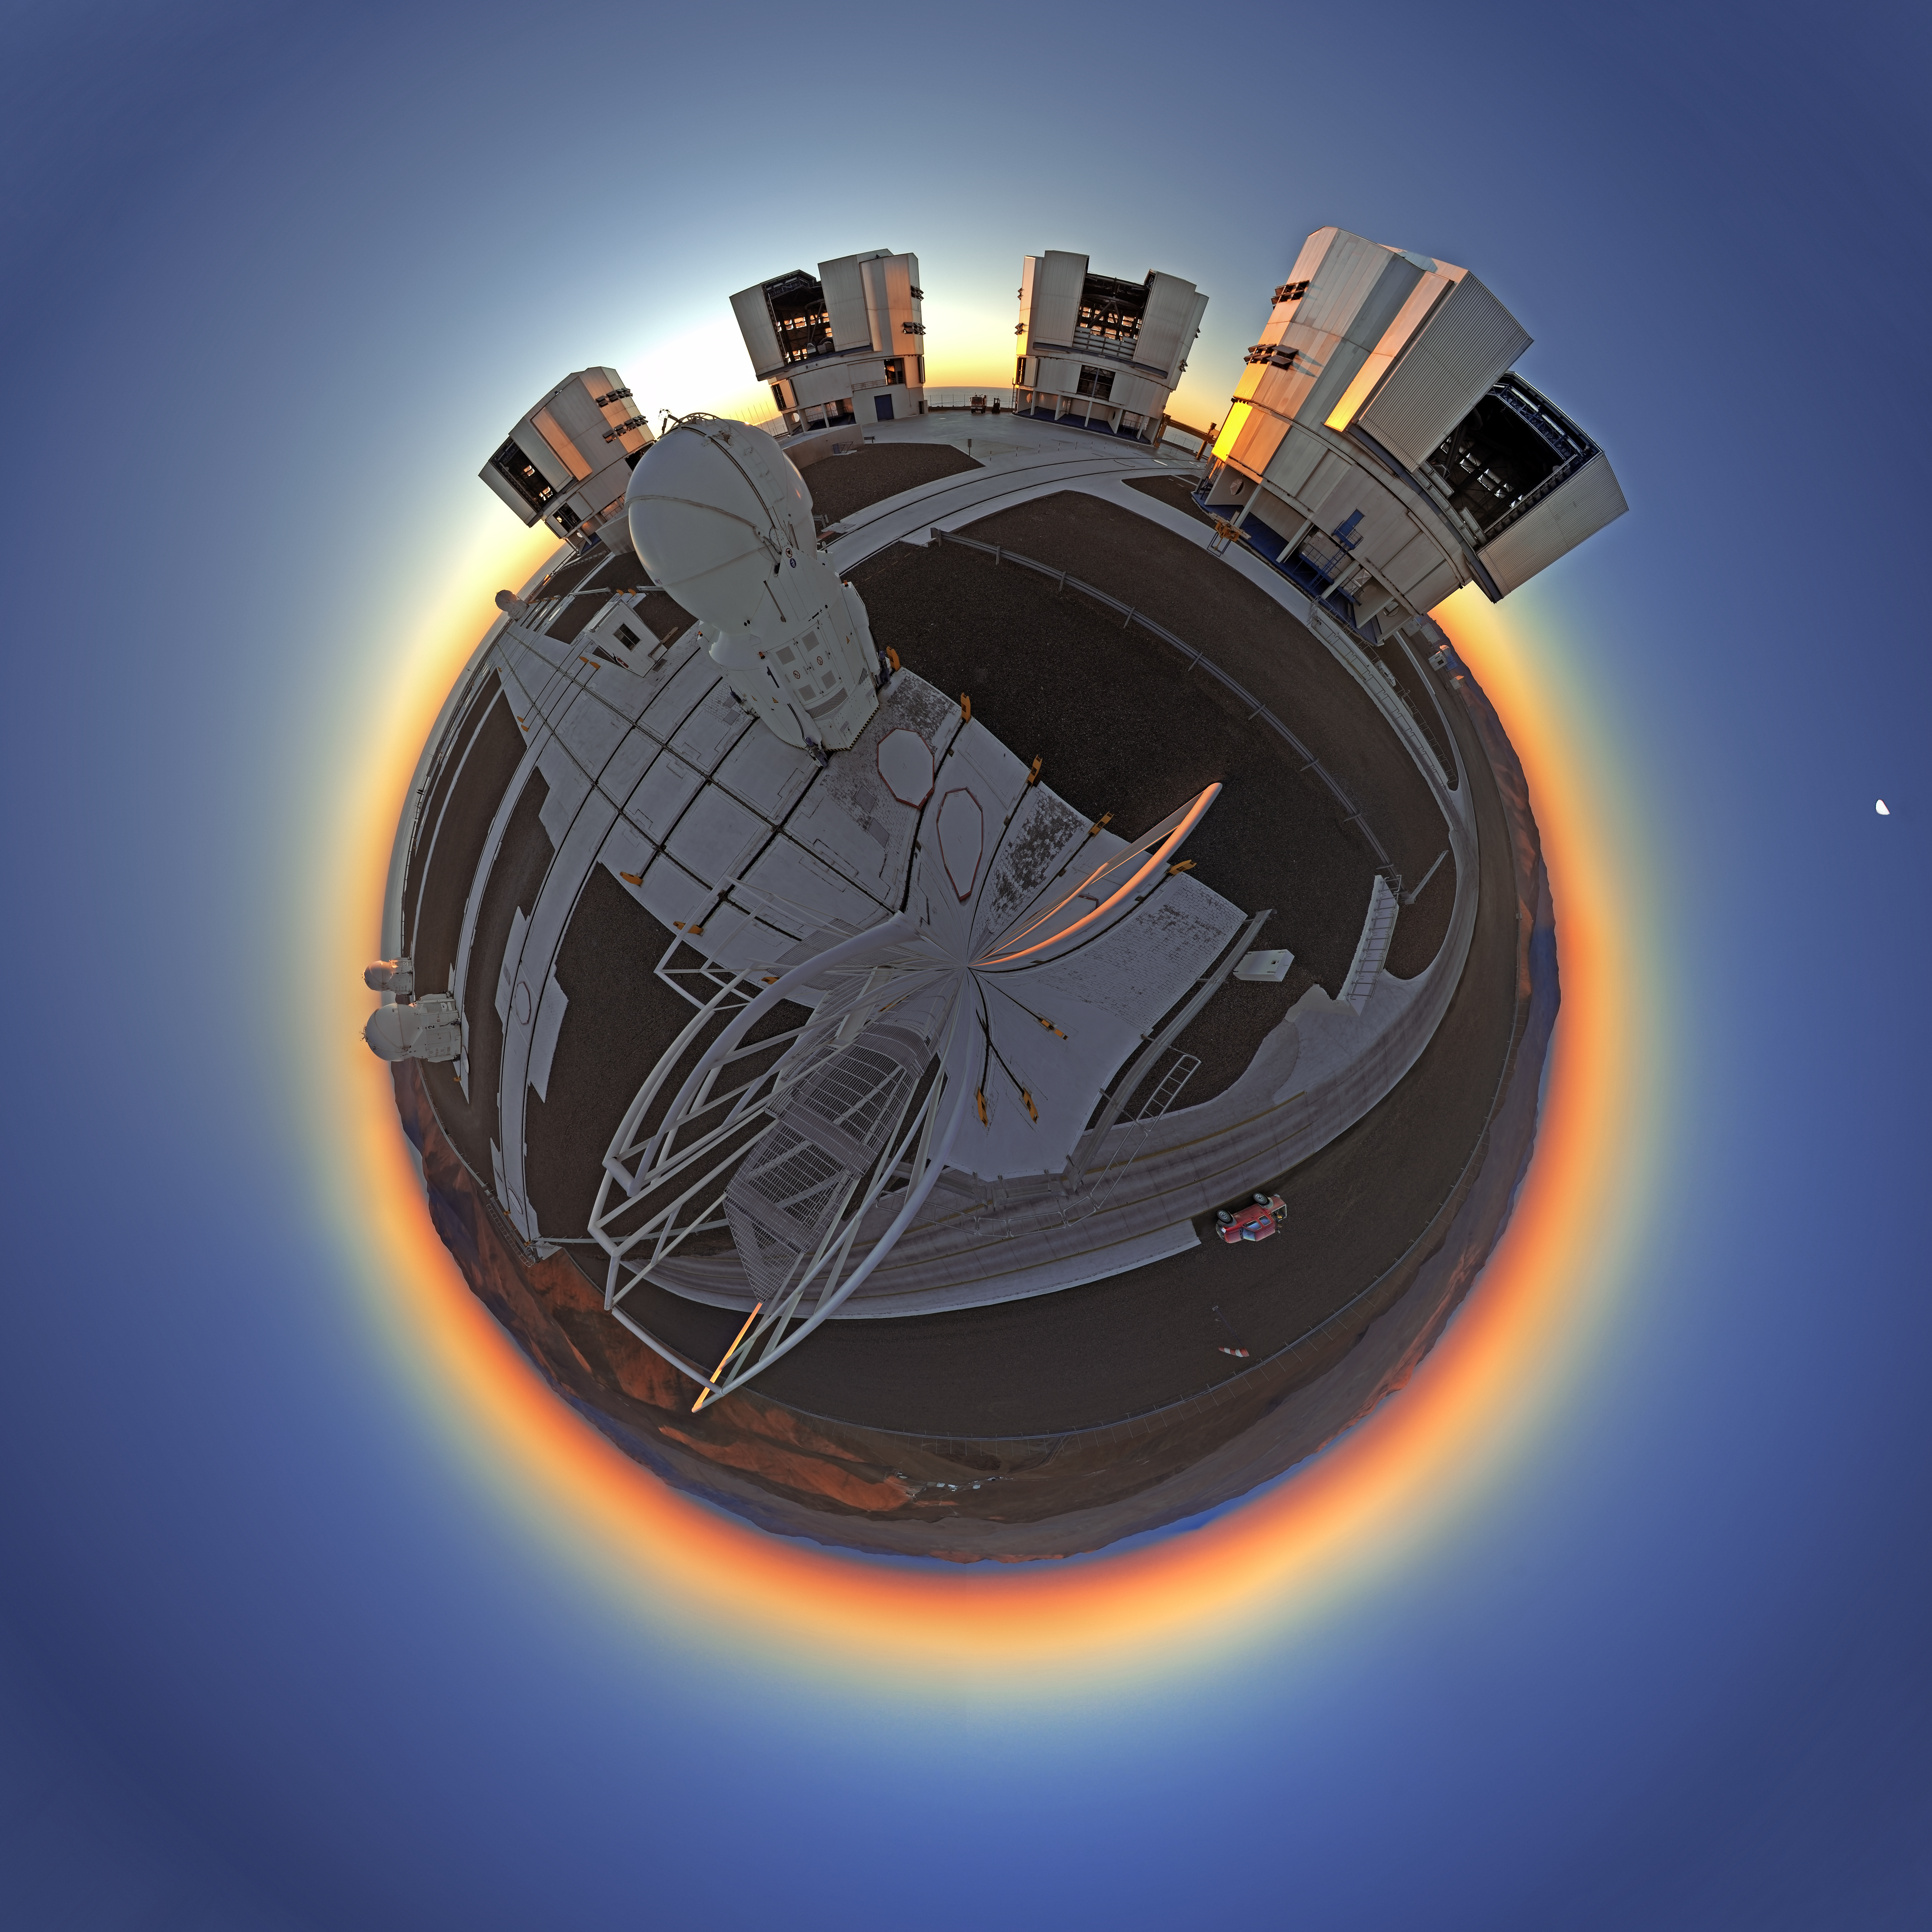

360° panorama of the VLT platform

Extraordinary 360° panorama view of the VLT platform, taken at sunset. The planet Venus is clearly visible as a bright dot on the right side of the image. The ESO Very Large Telescope (VLT) is composed of four 8.2-metre Unite Telescopes (UTs), plus four 1.8-metre Auxiliary Telescopes (ATs). While each UT hosts two or three different highly specialised instruments and can either work individually, or in a combined mode using interferometry, the ATs are entirely dedicated to interferometric observations. Interferometry allows the astronomers to see details up to 25 times finer than with the individual telescopes. The configuration of the ATs can be changed across the platform by moving them on rails between 30 different observing positions. The VLT is located at 2600 metres altitude, on Cerro Paranal, in the II Region of Chile. This remote area of the Atacama Desert is one of the driest places on Earth and an excellent site for ground-based astronomy. This photograph was taken by ESO Photo Ambassador Serge Brunier. An amazing 360° interactive virtual tour is also available. Links: ESO Photo Ambassadors webpage. Virtual tours.

Credit: ESO/S. Brunier